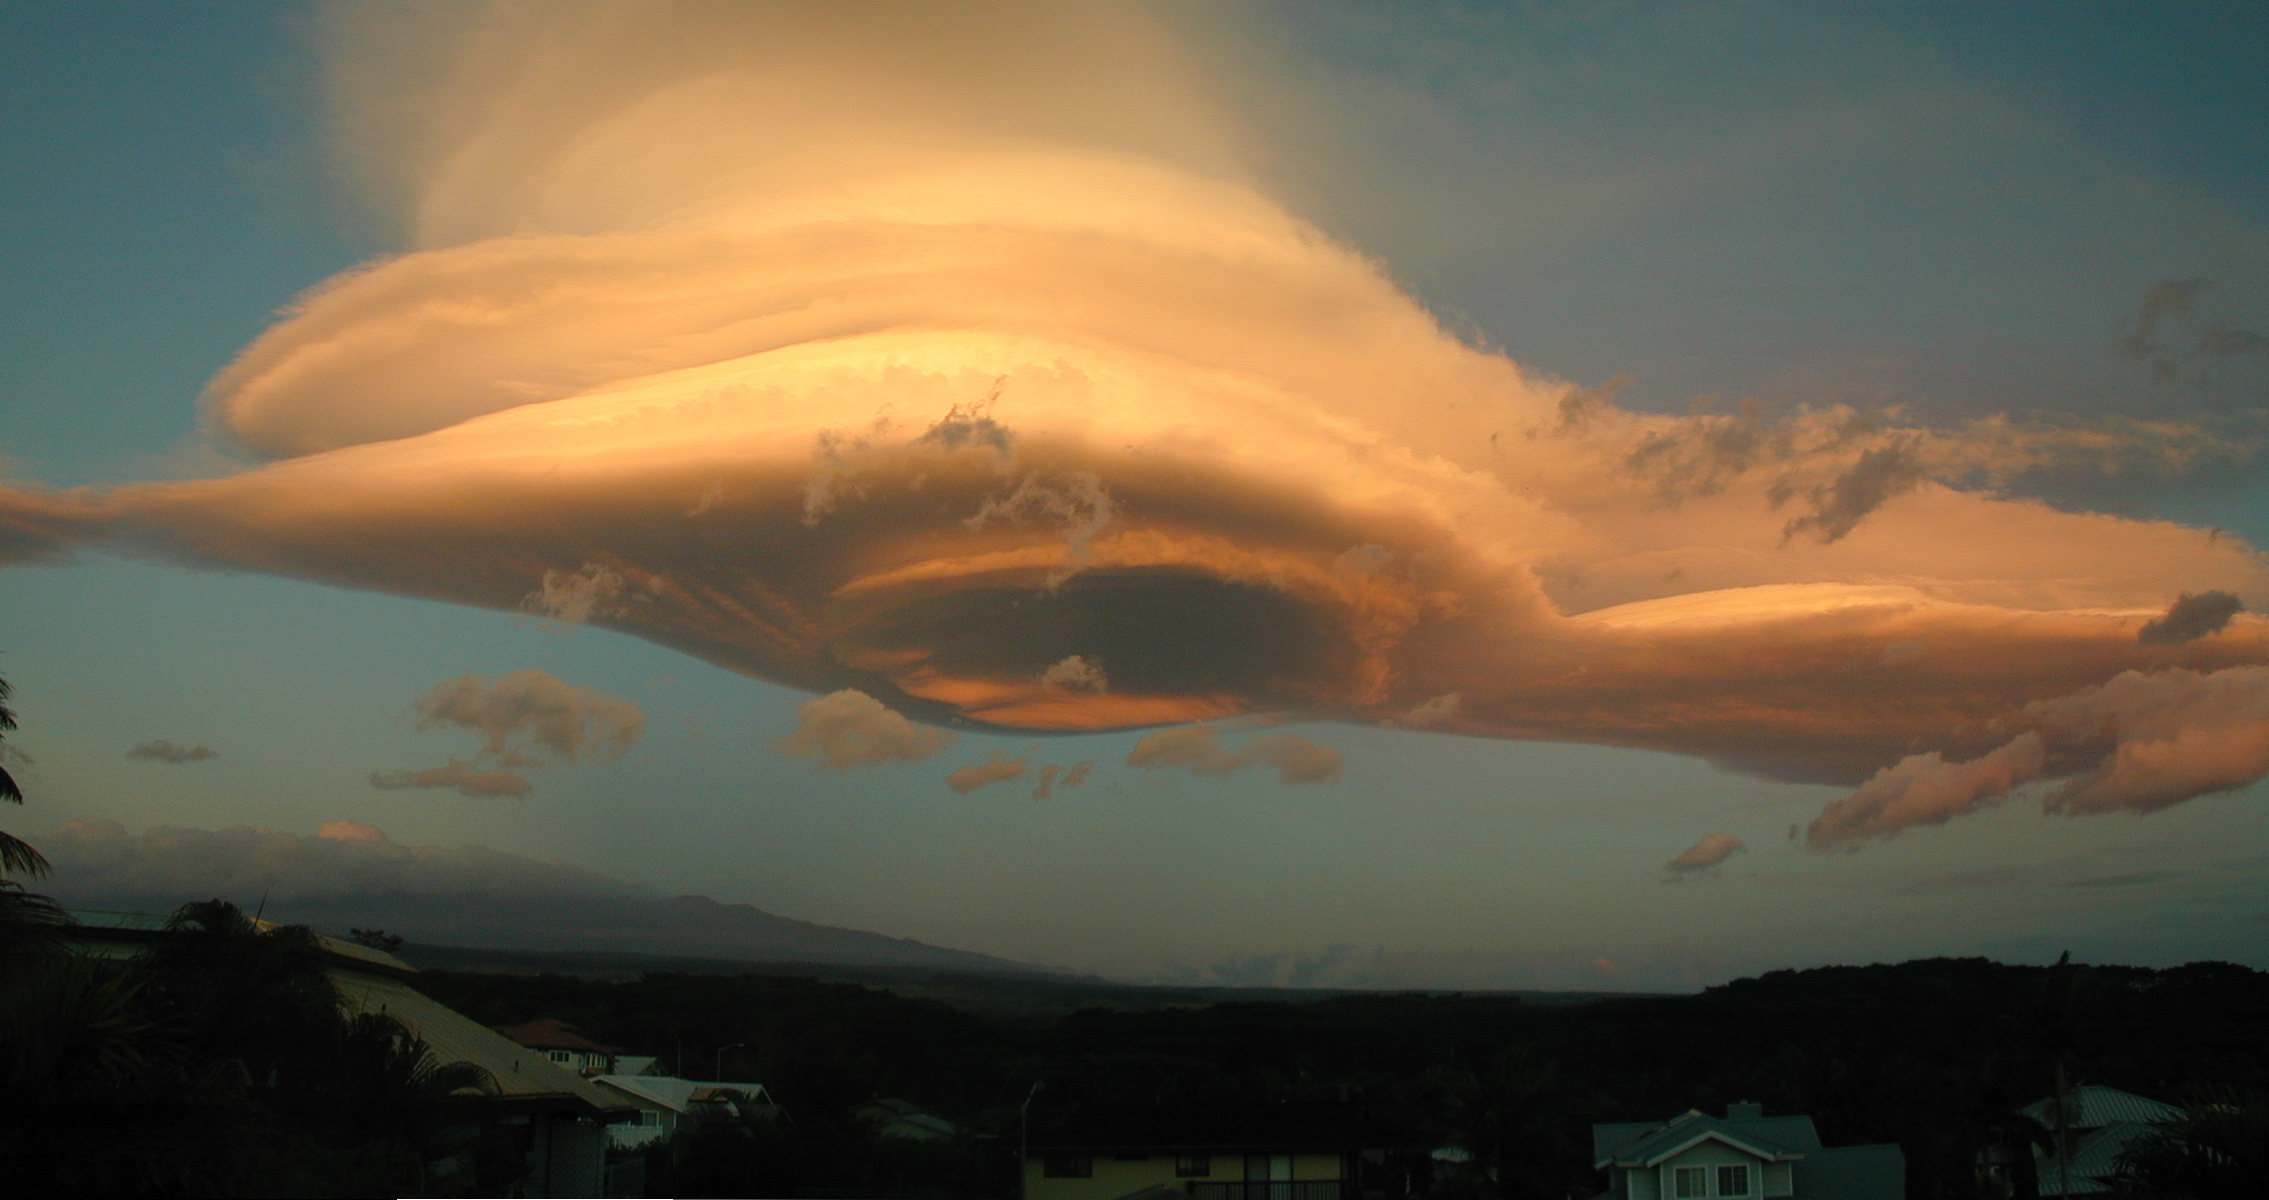

Lenticular Cloud Over Mauna Kea

Taken from Hilo, HI this image of a "Lenticular" cloud formed by winds over Mauna Kea produced this classic formation created by upper level winds forced over the mountain and "skipping" in the atmospere. The formation lasted almost 24 hours. Image obtained on November 25th, 2003 at sunrise. Two images were stitched together to form the full image.

Credit: International Gemini Observatory